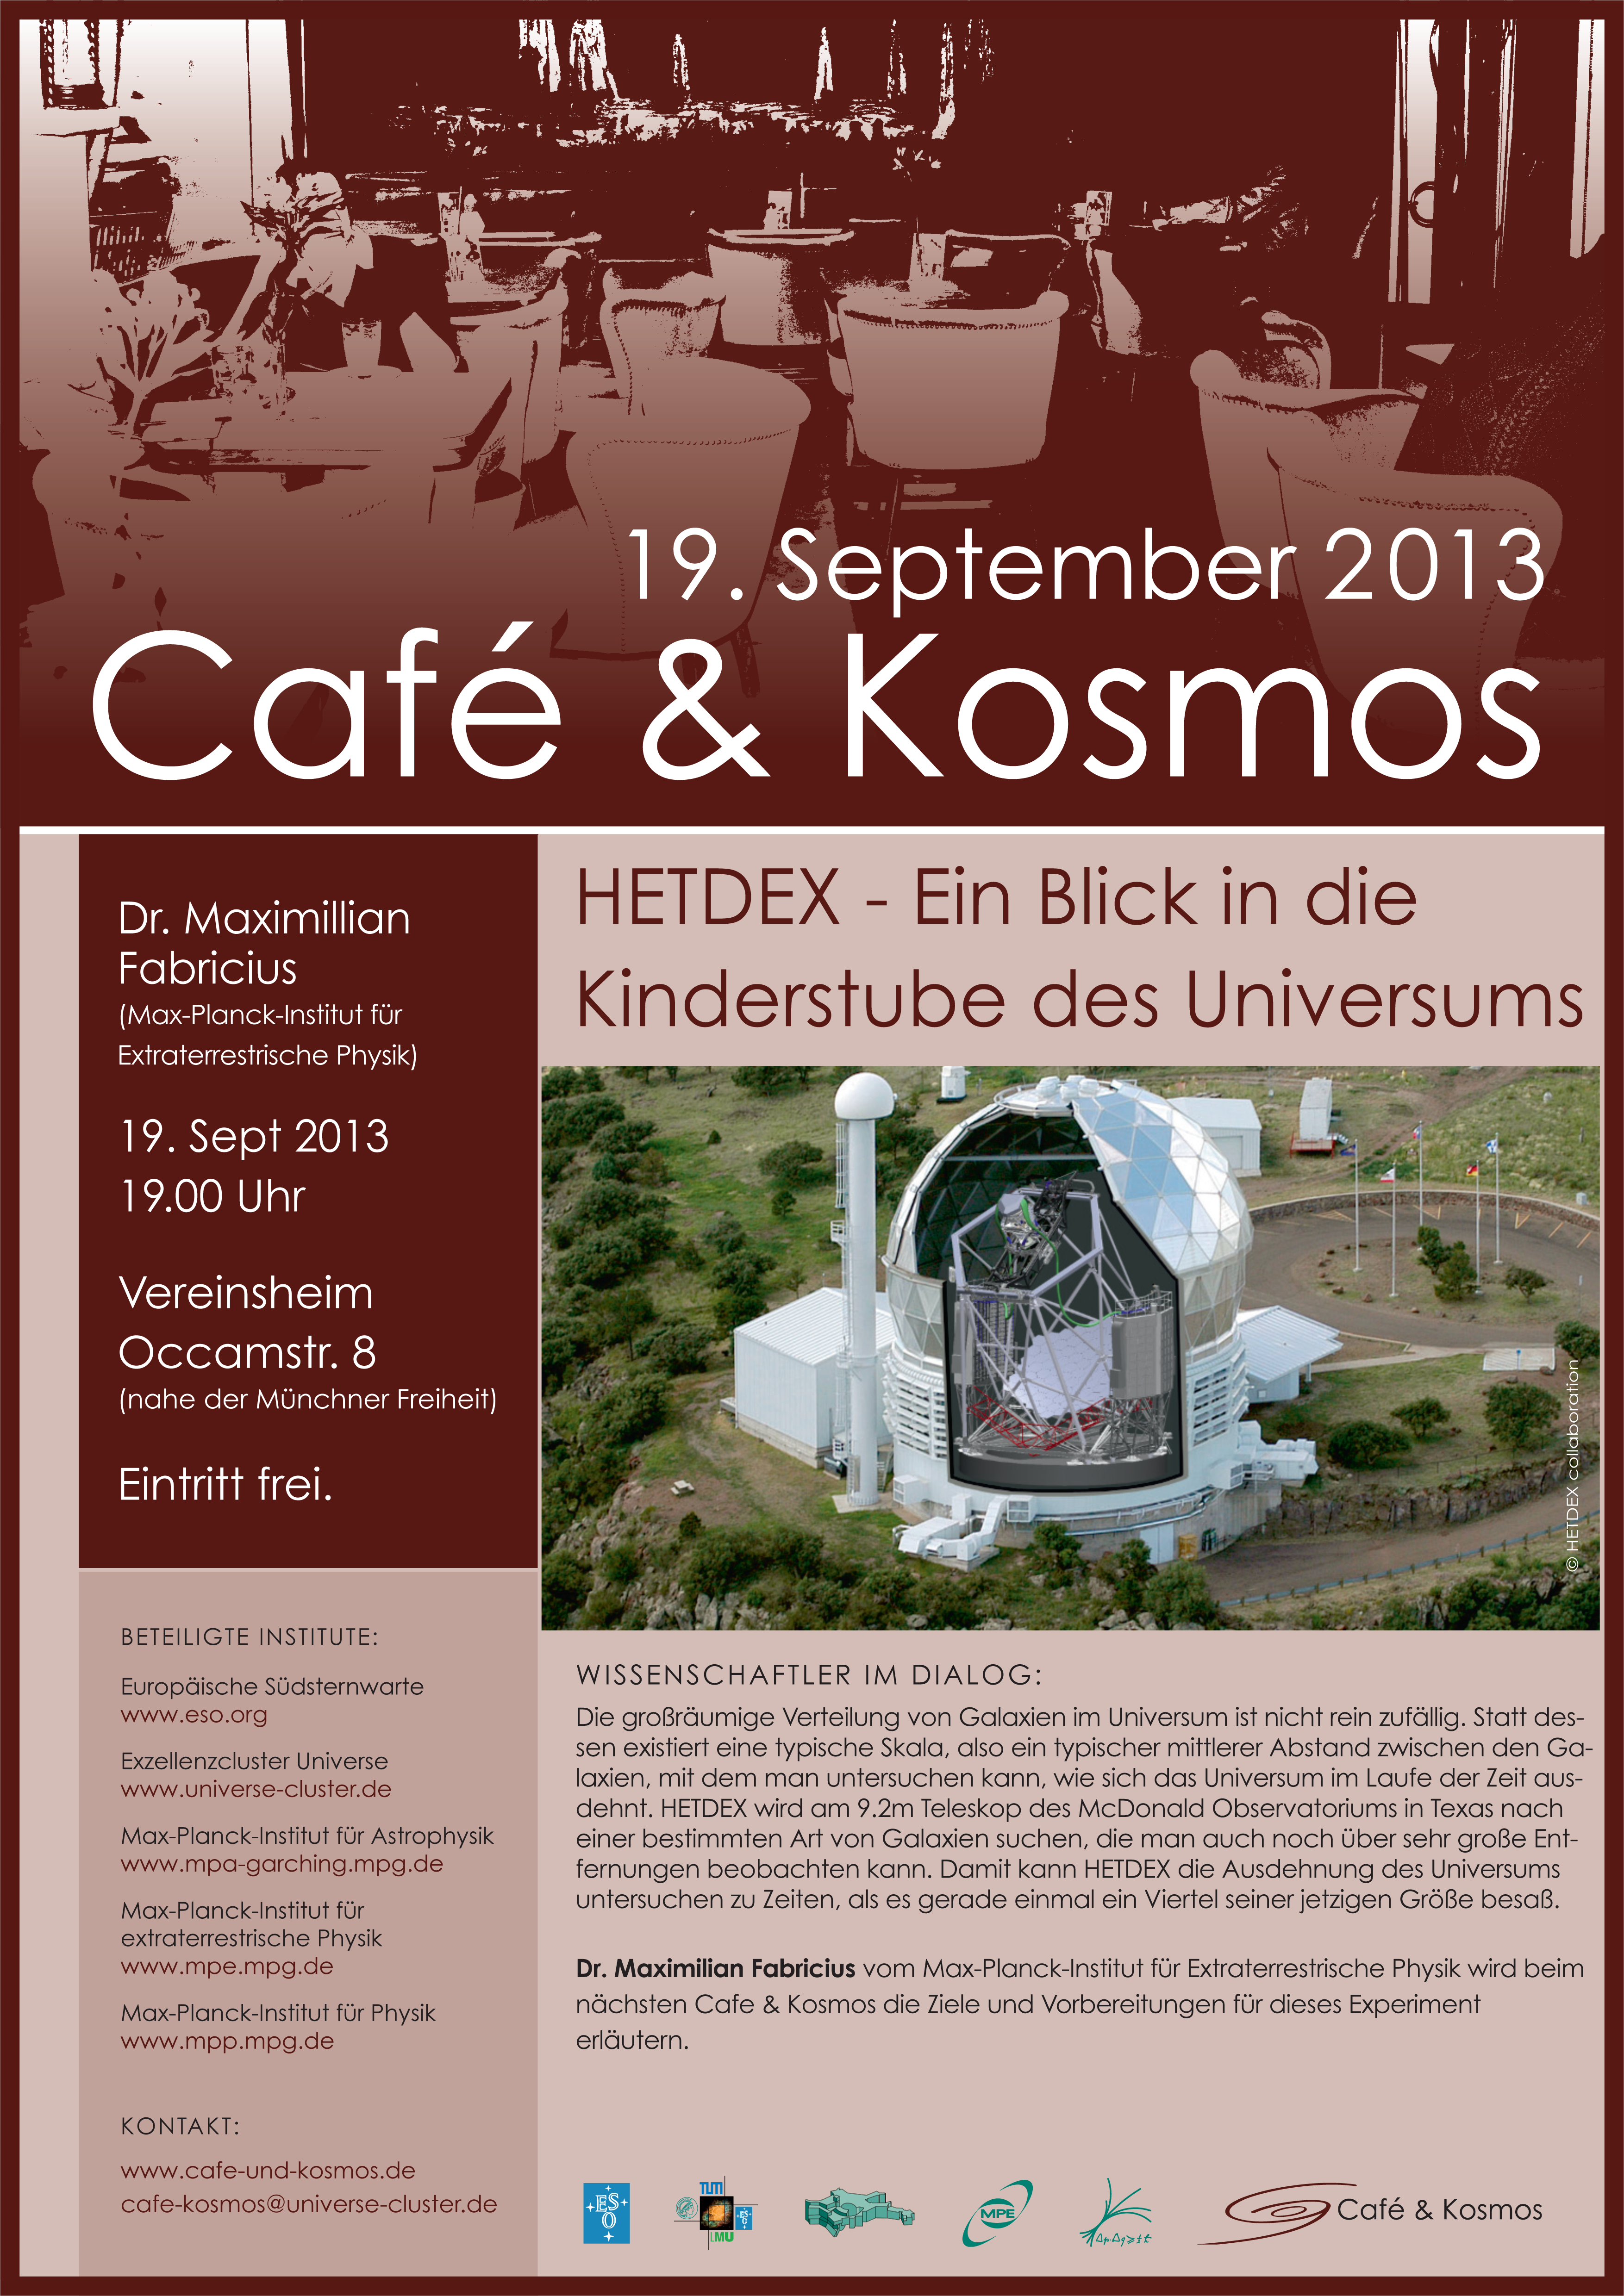

Café & Kosmos 19 September 2013

For more information about this event, visit Café & Kosmos

Credit: ESO / Café & Kosmos